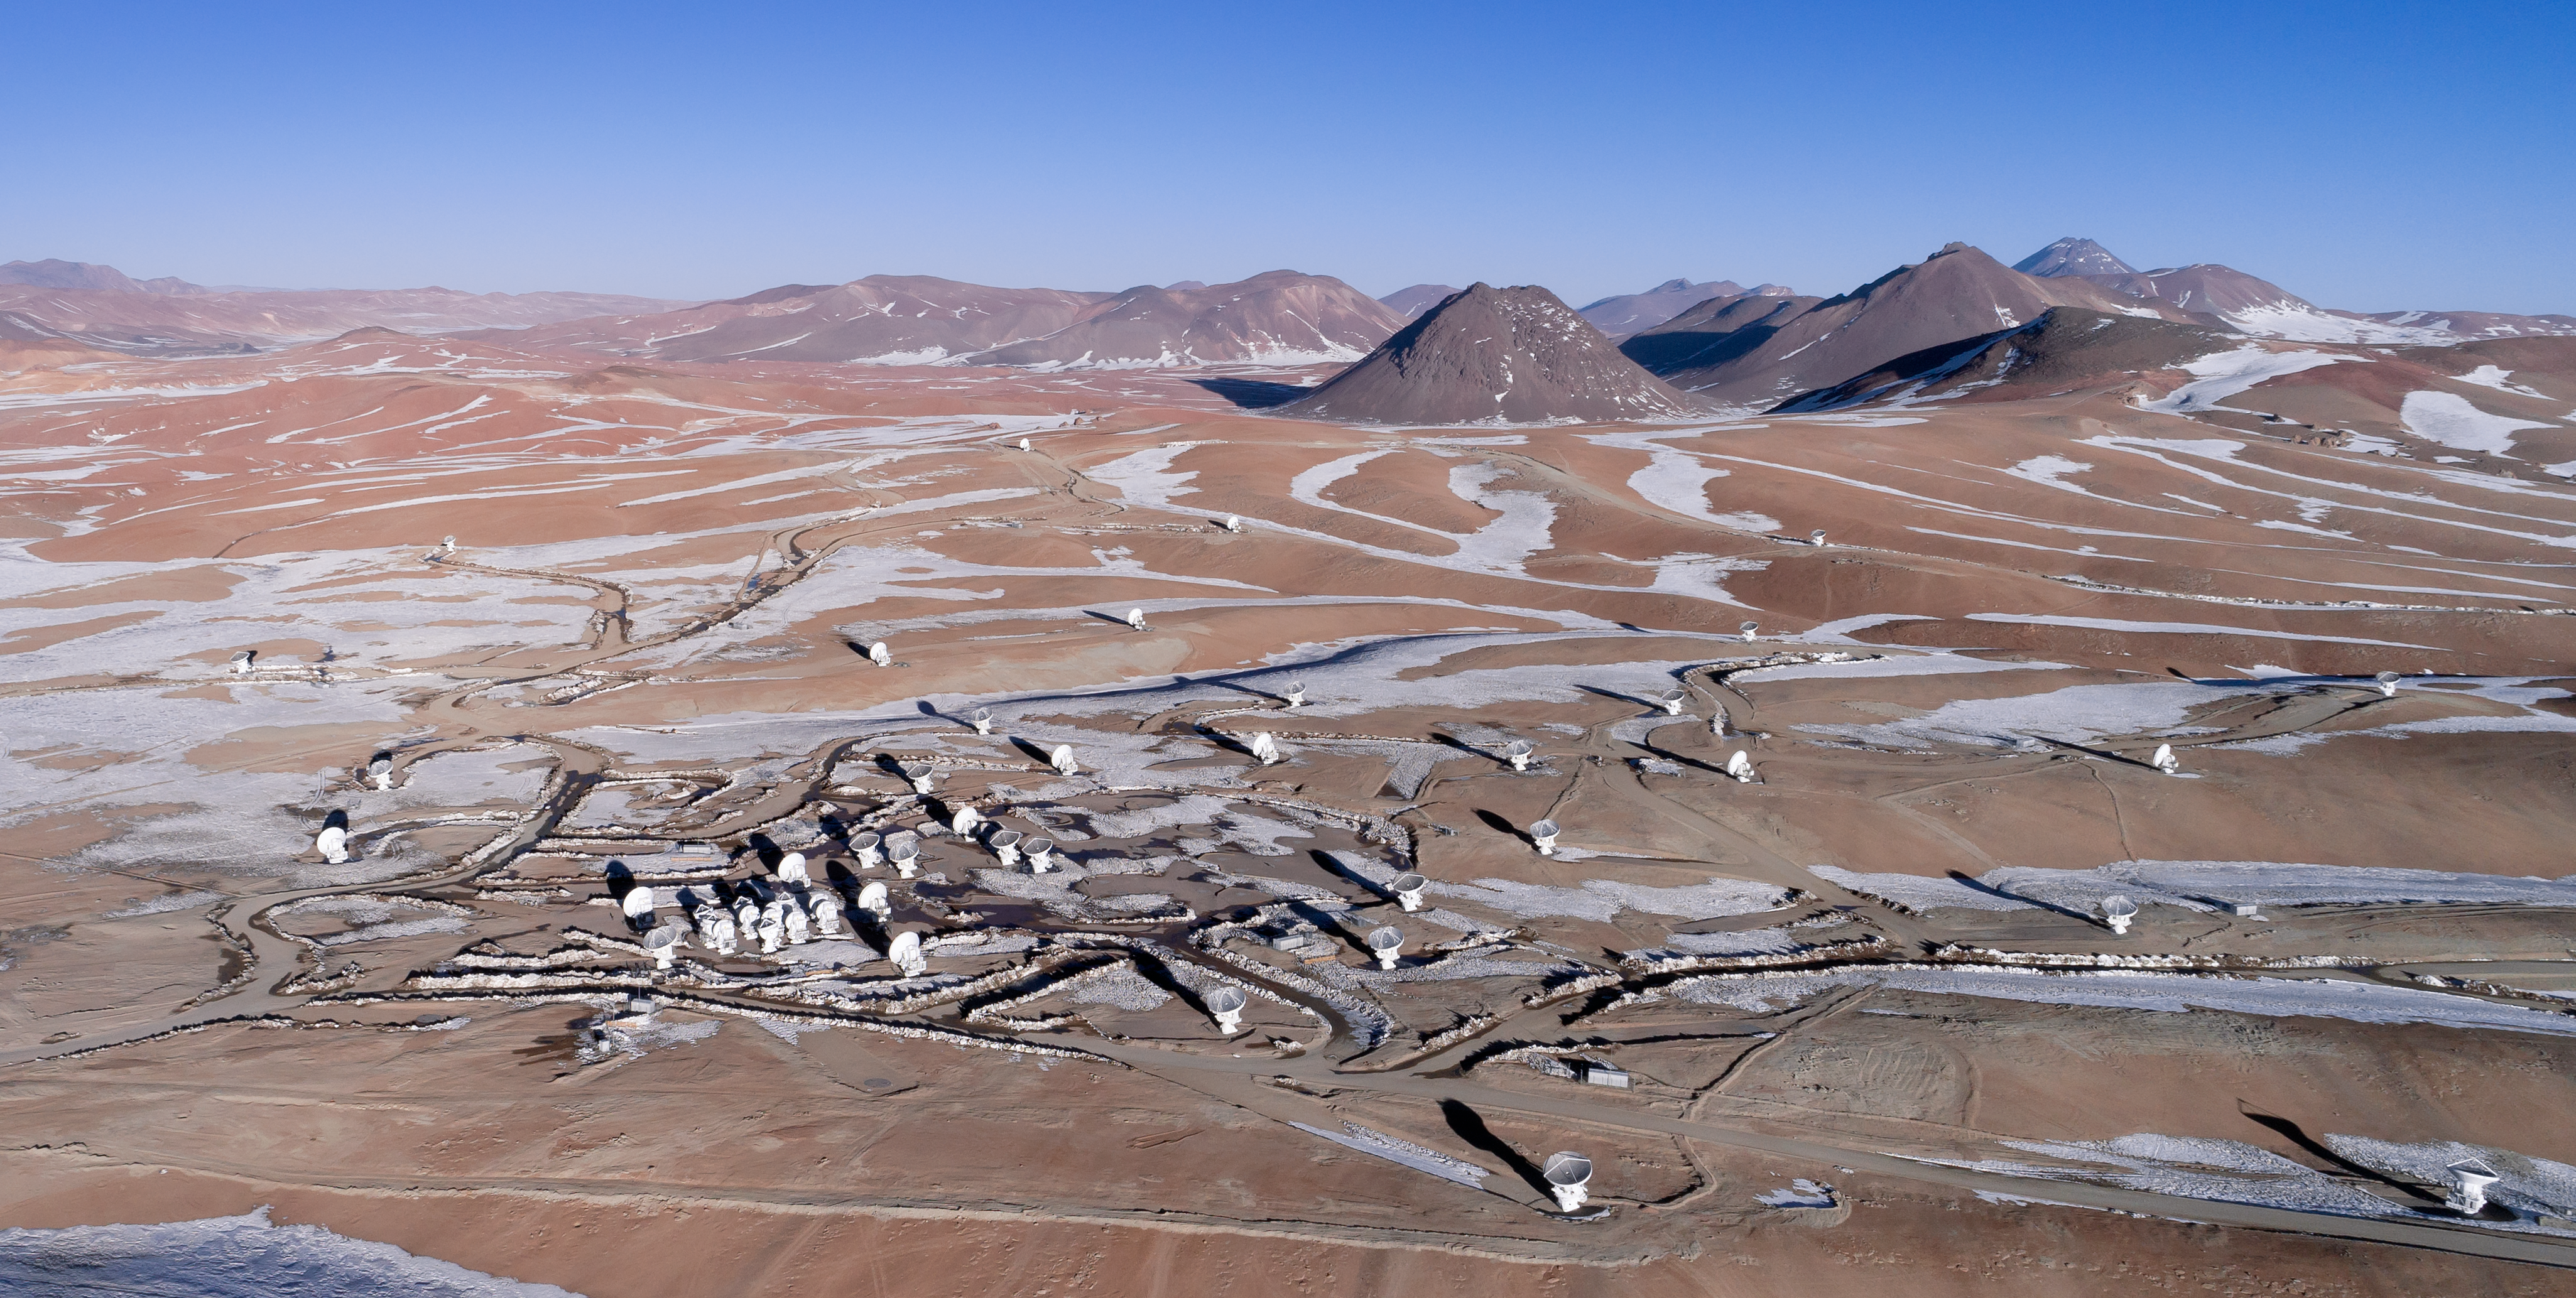

A snowy backdrop as ALMA studies the sky

Snow laces the rippling landscape of the Atacama desert, as the 66 antennas that make up ALMA peer up towards the skies.

Credit: ALMA (ESO/NAOJ/NRAO)